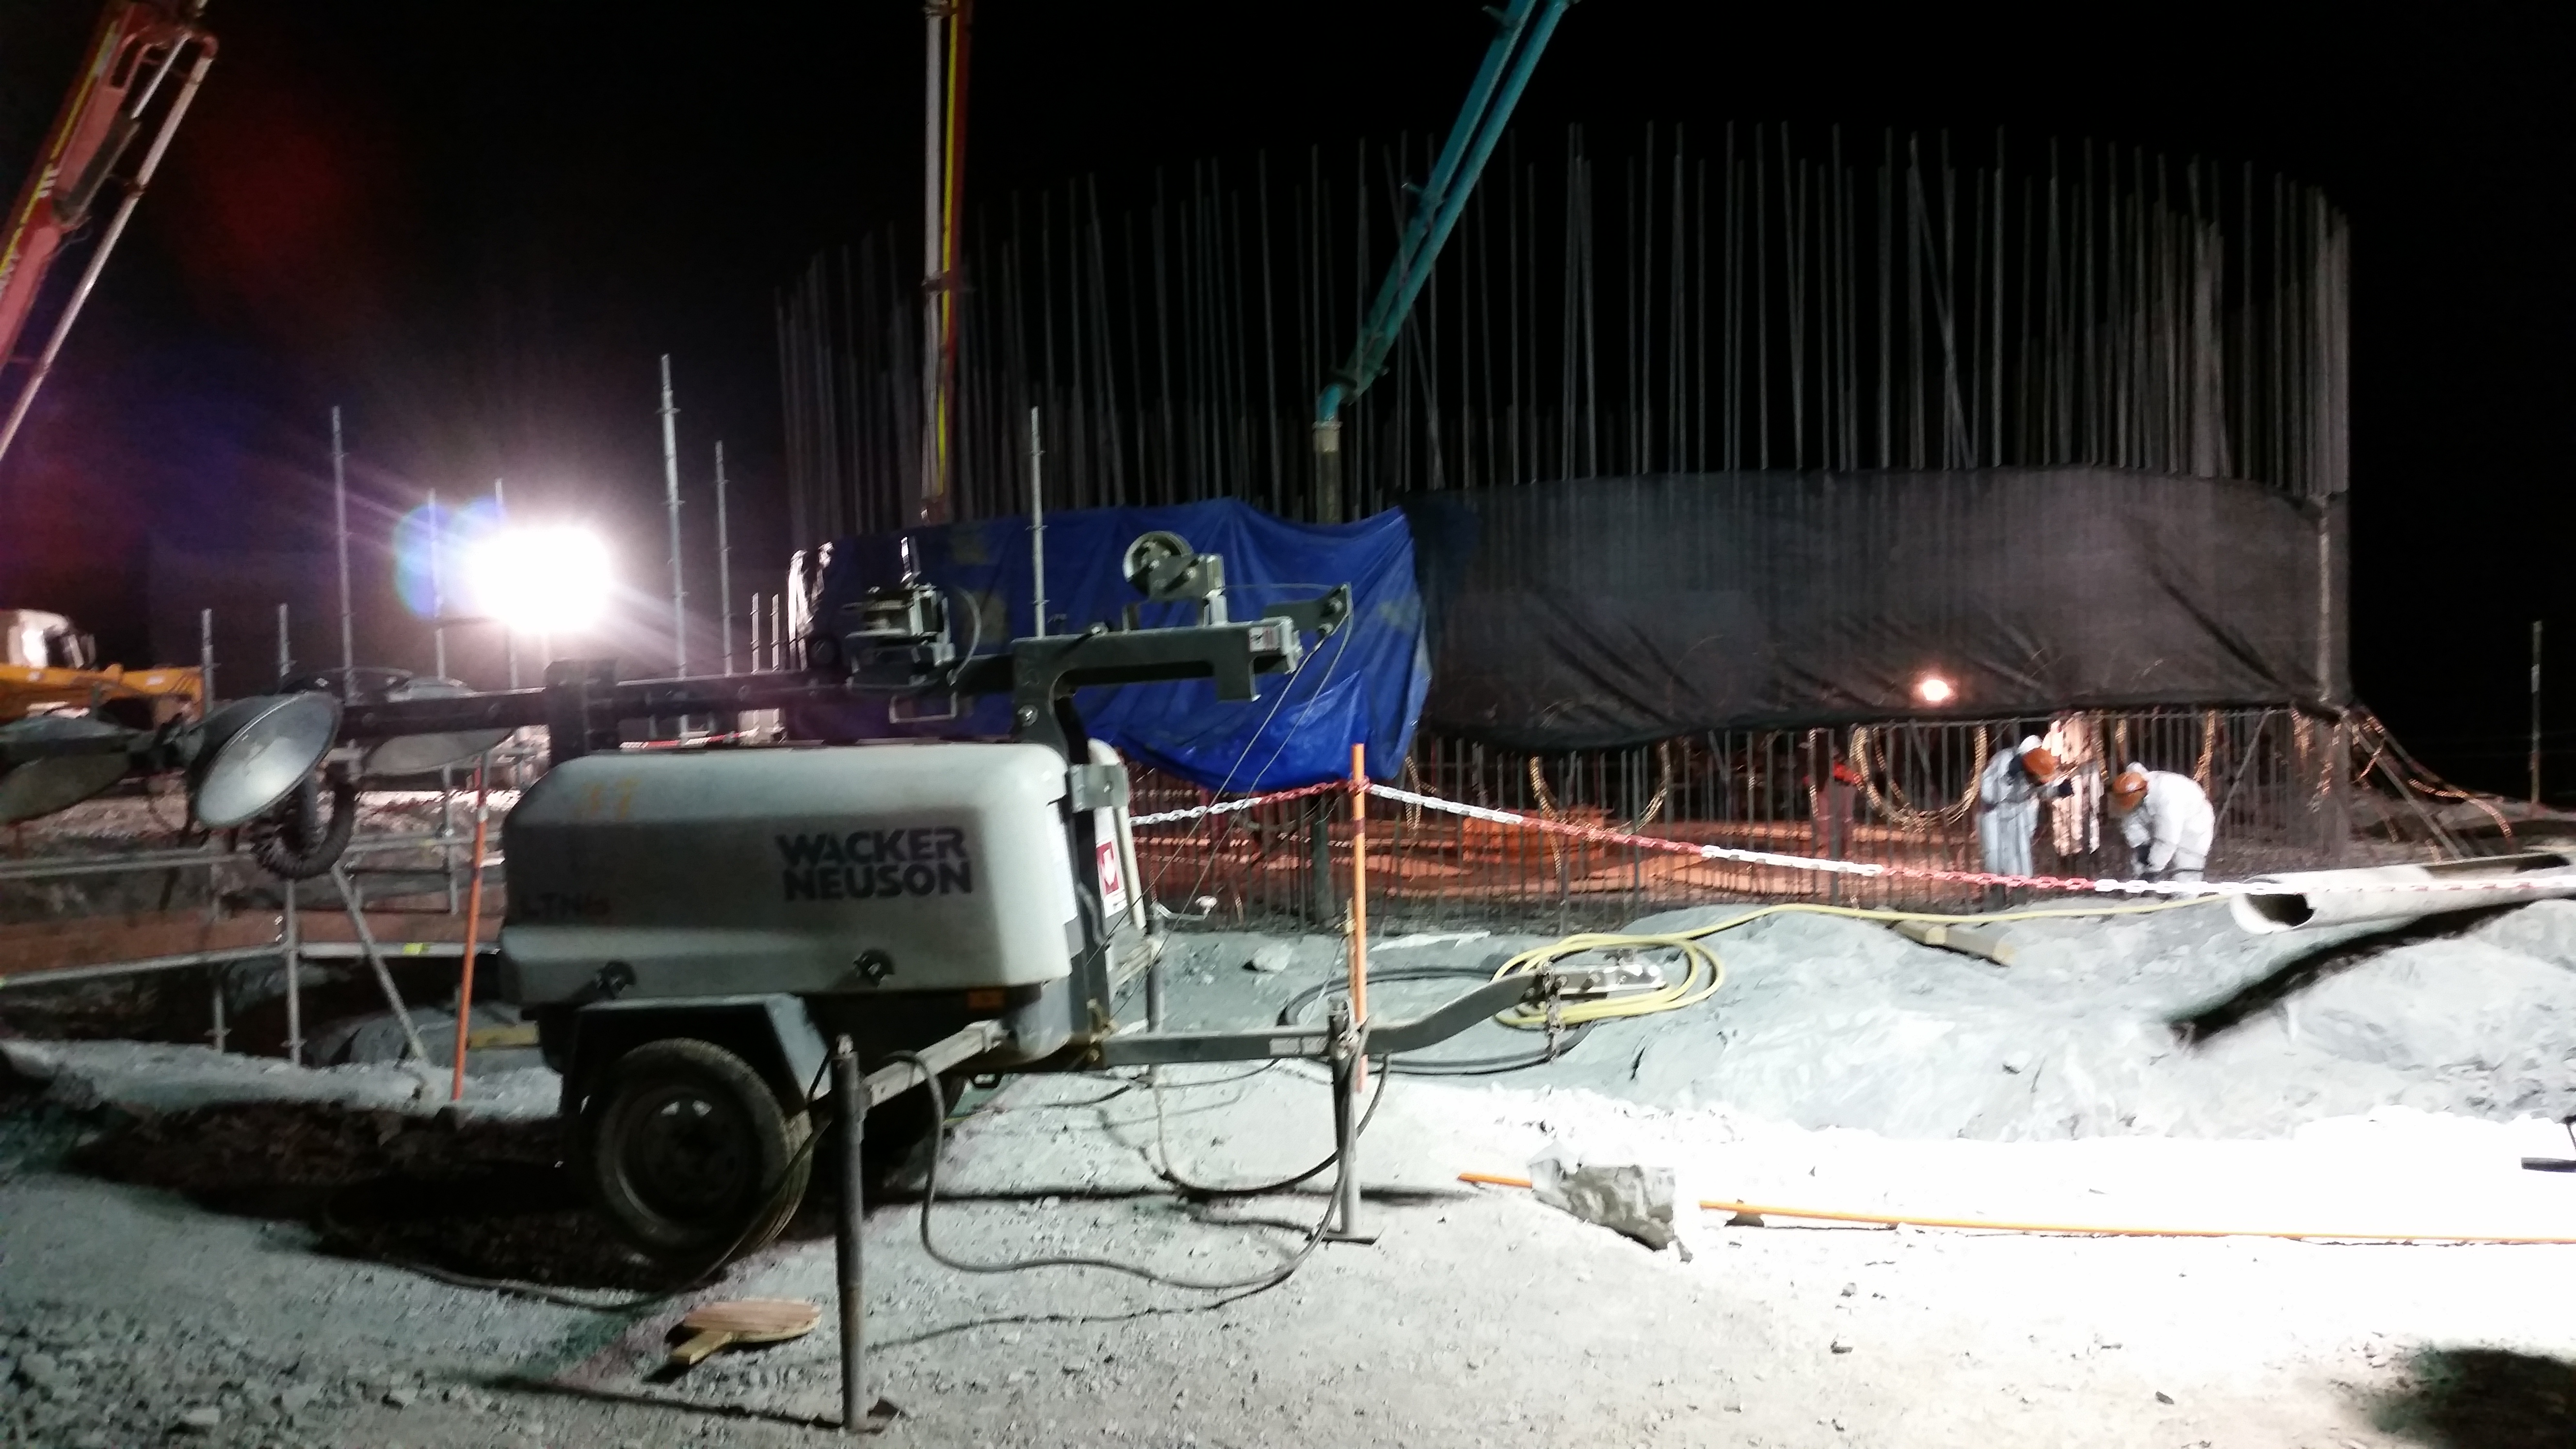

Concrete night

Night view: concrete in the pier foundation.

Credit: Rubin Observatory/NSF/AURA